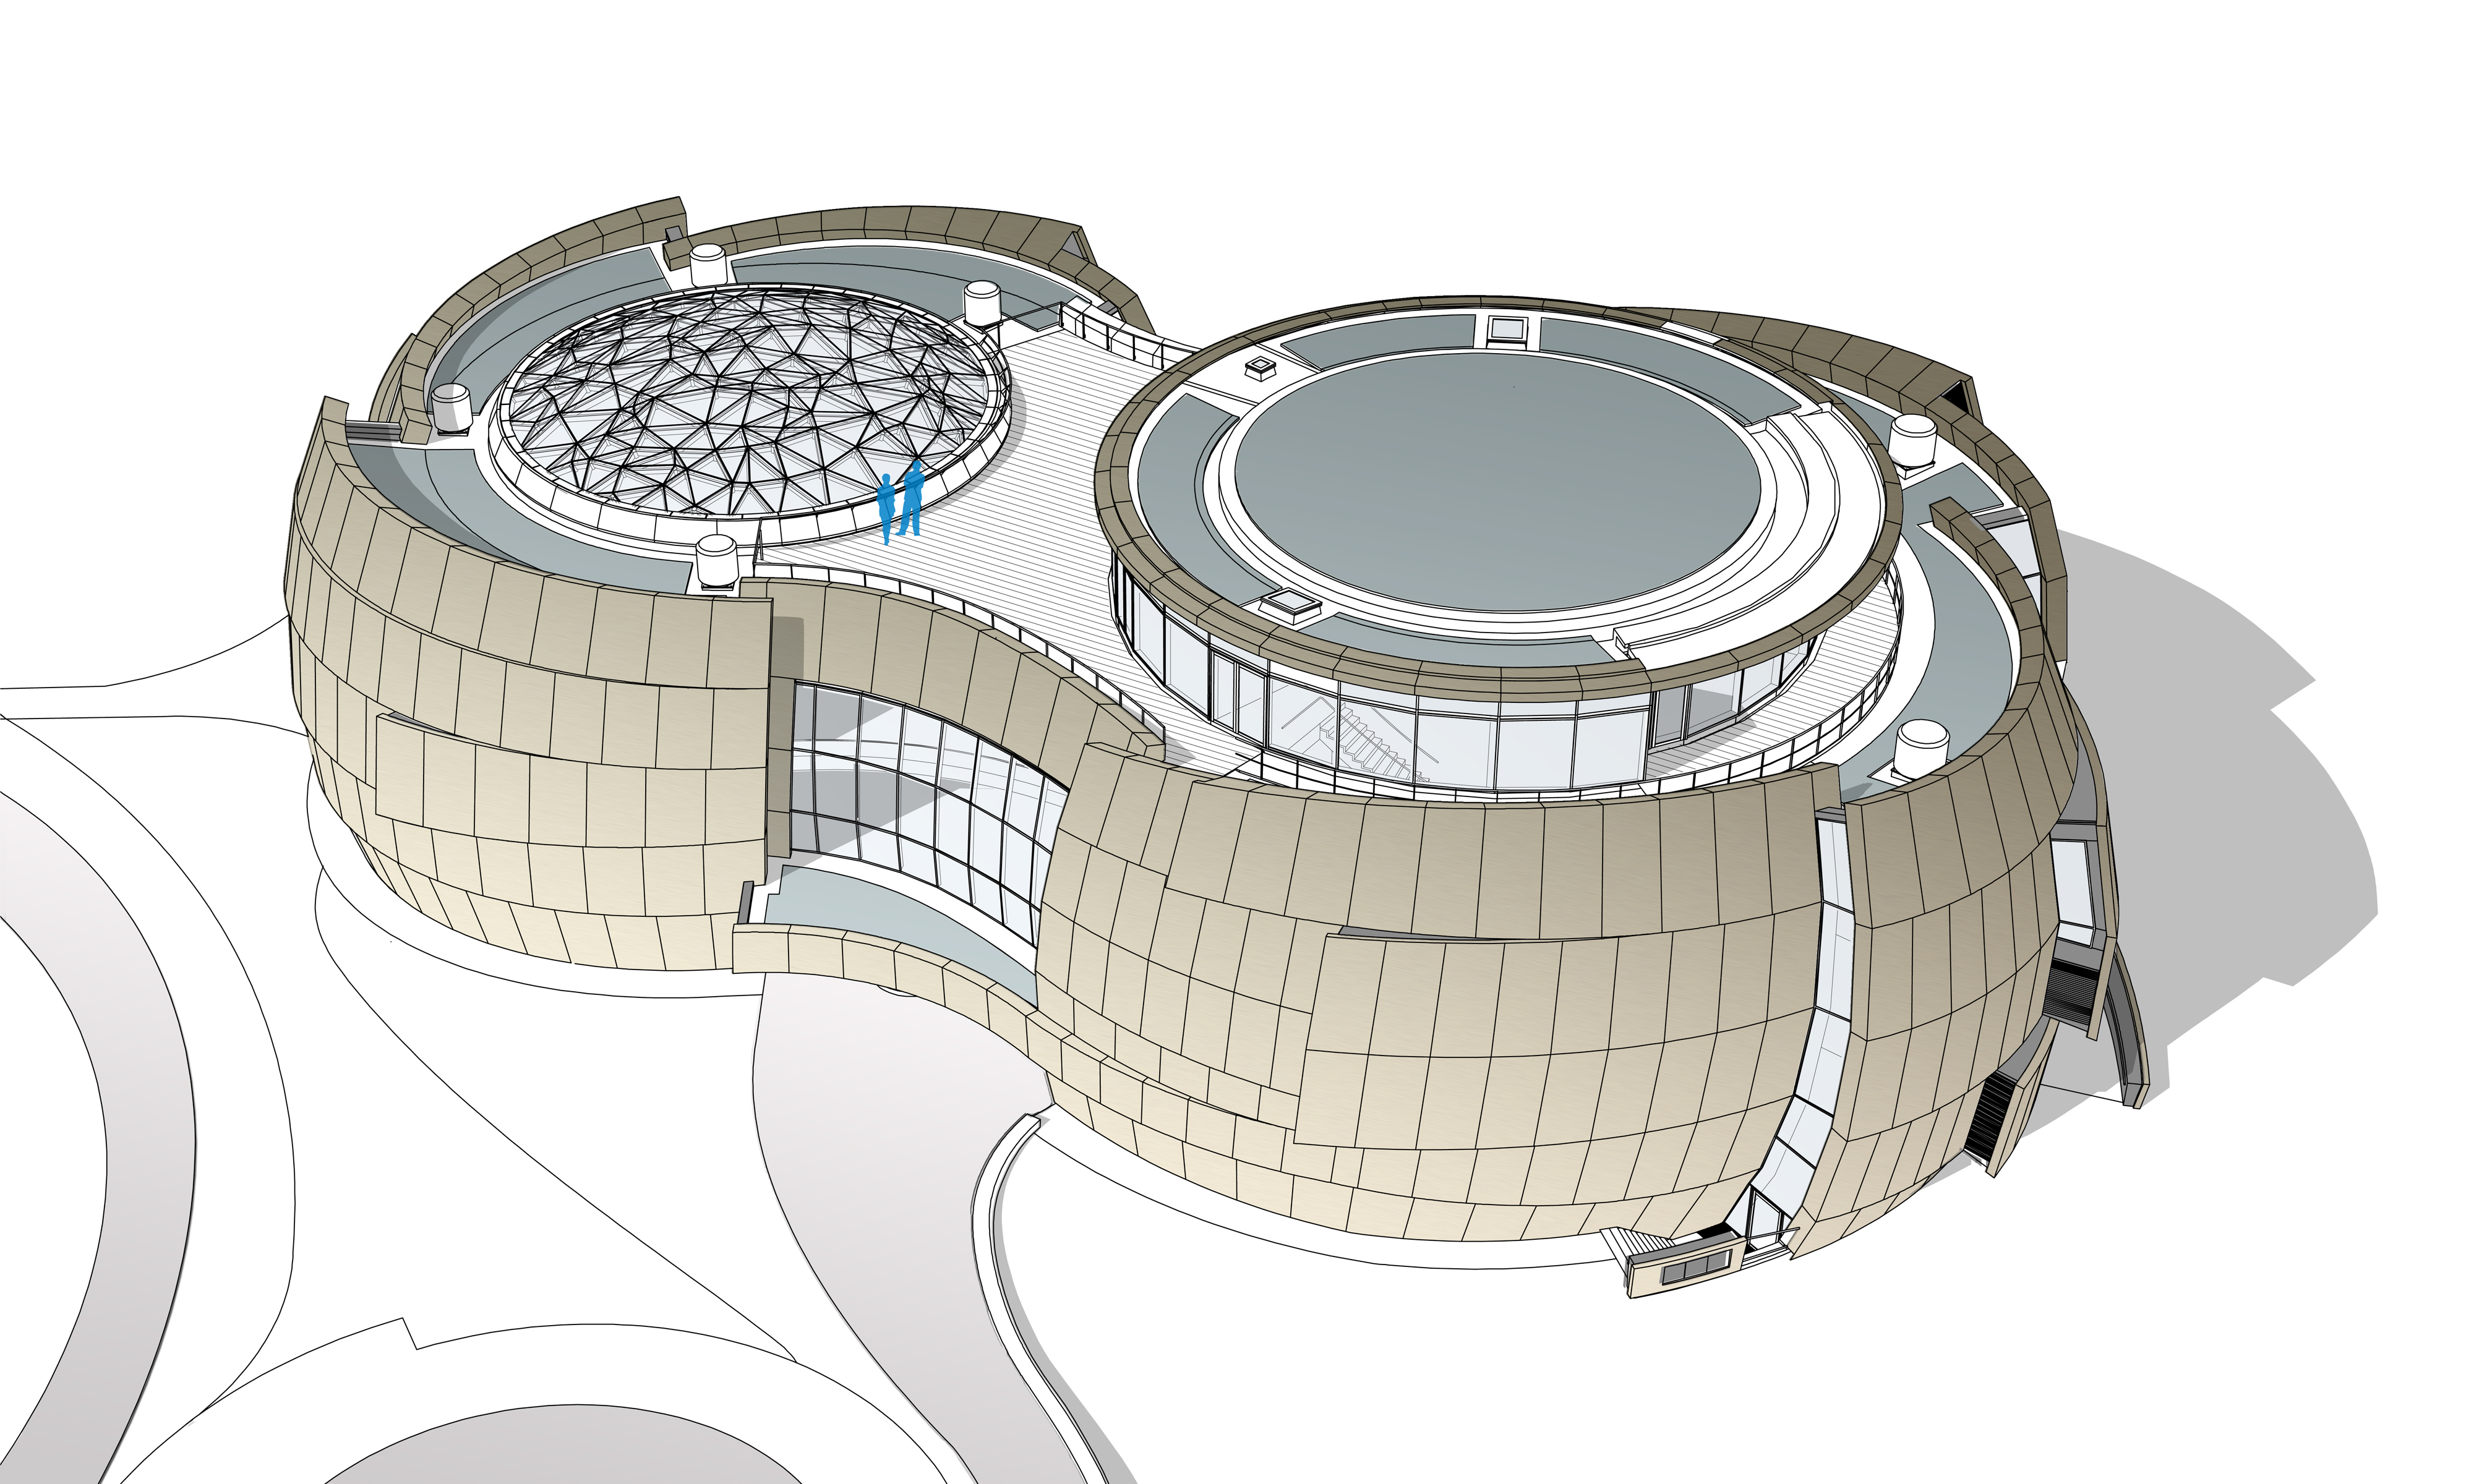

ESO Supernova model

The ESO Supernova Planetarium & Visitor Centre, being built in Garching next to the ESO Headquarters, will offer its visitors a contemporary, interactive exhibition on modern astronomy, as well as the possibility to enjoy digital full-dome planetarium shows and guided tours.

This is a model of the whole building. The large glass dome of the Void can be seen on the left; on the right — above the planetarium — the seminar room is located, which can be separated into two rooms by a movable wall. Around the seminar room a rooftop terrace can be used to relax in between workshops or to enjoy the view of the site.

Credit: Architekten Bernhardt + Partner (www.bp-da.de)